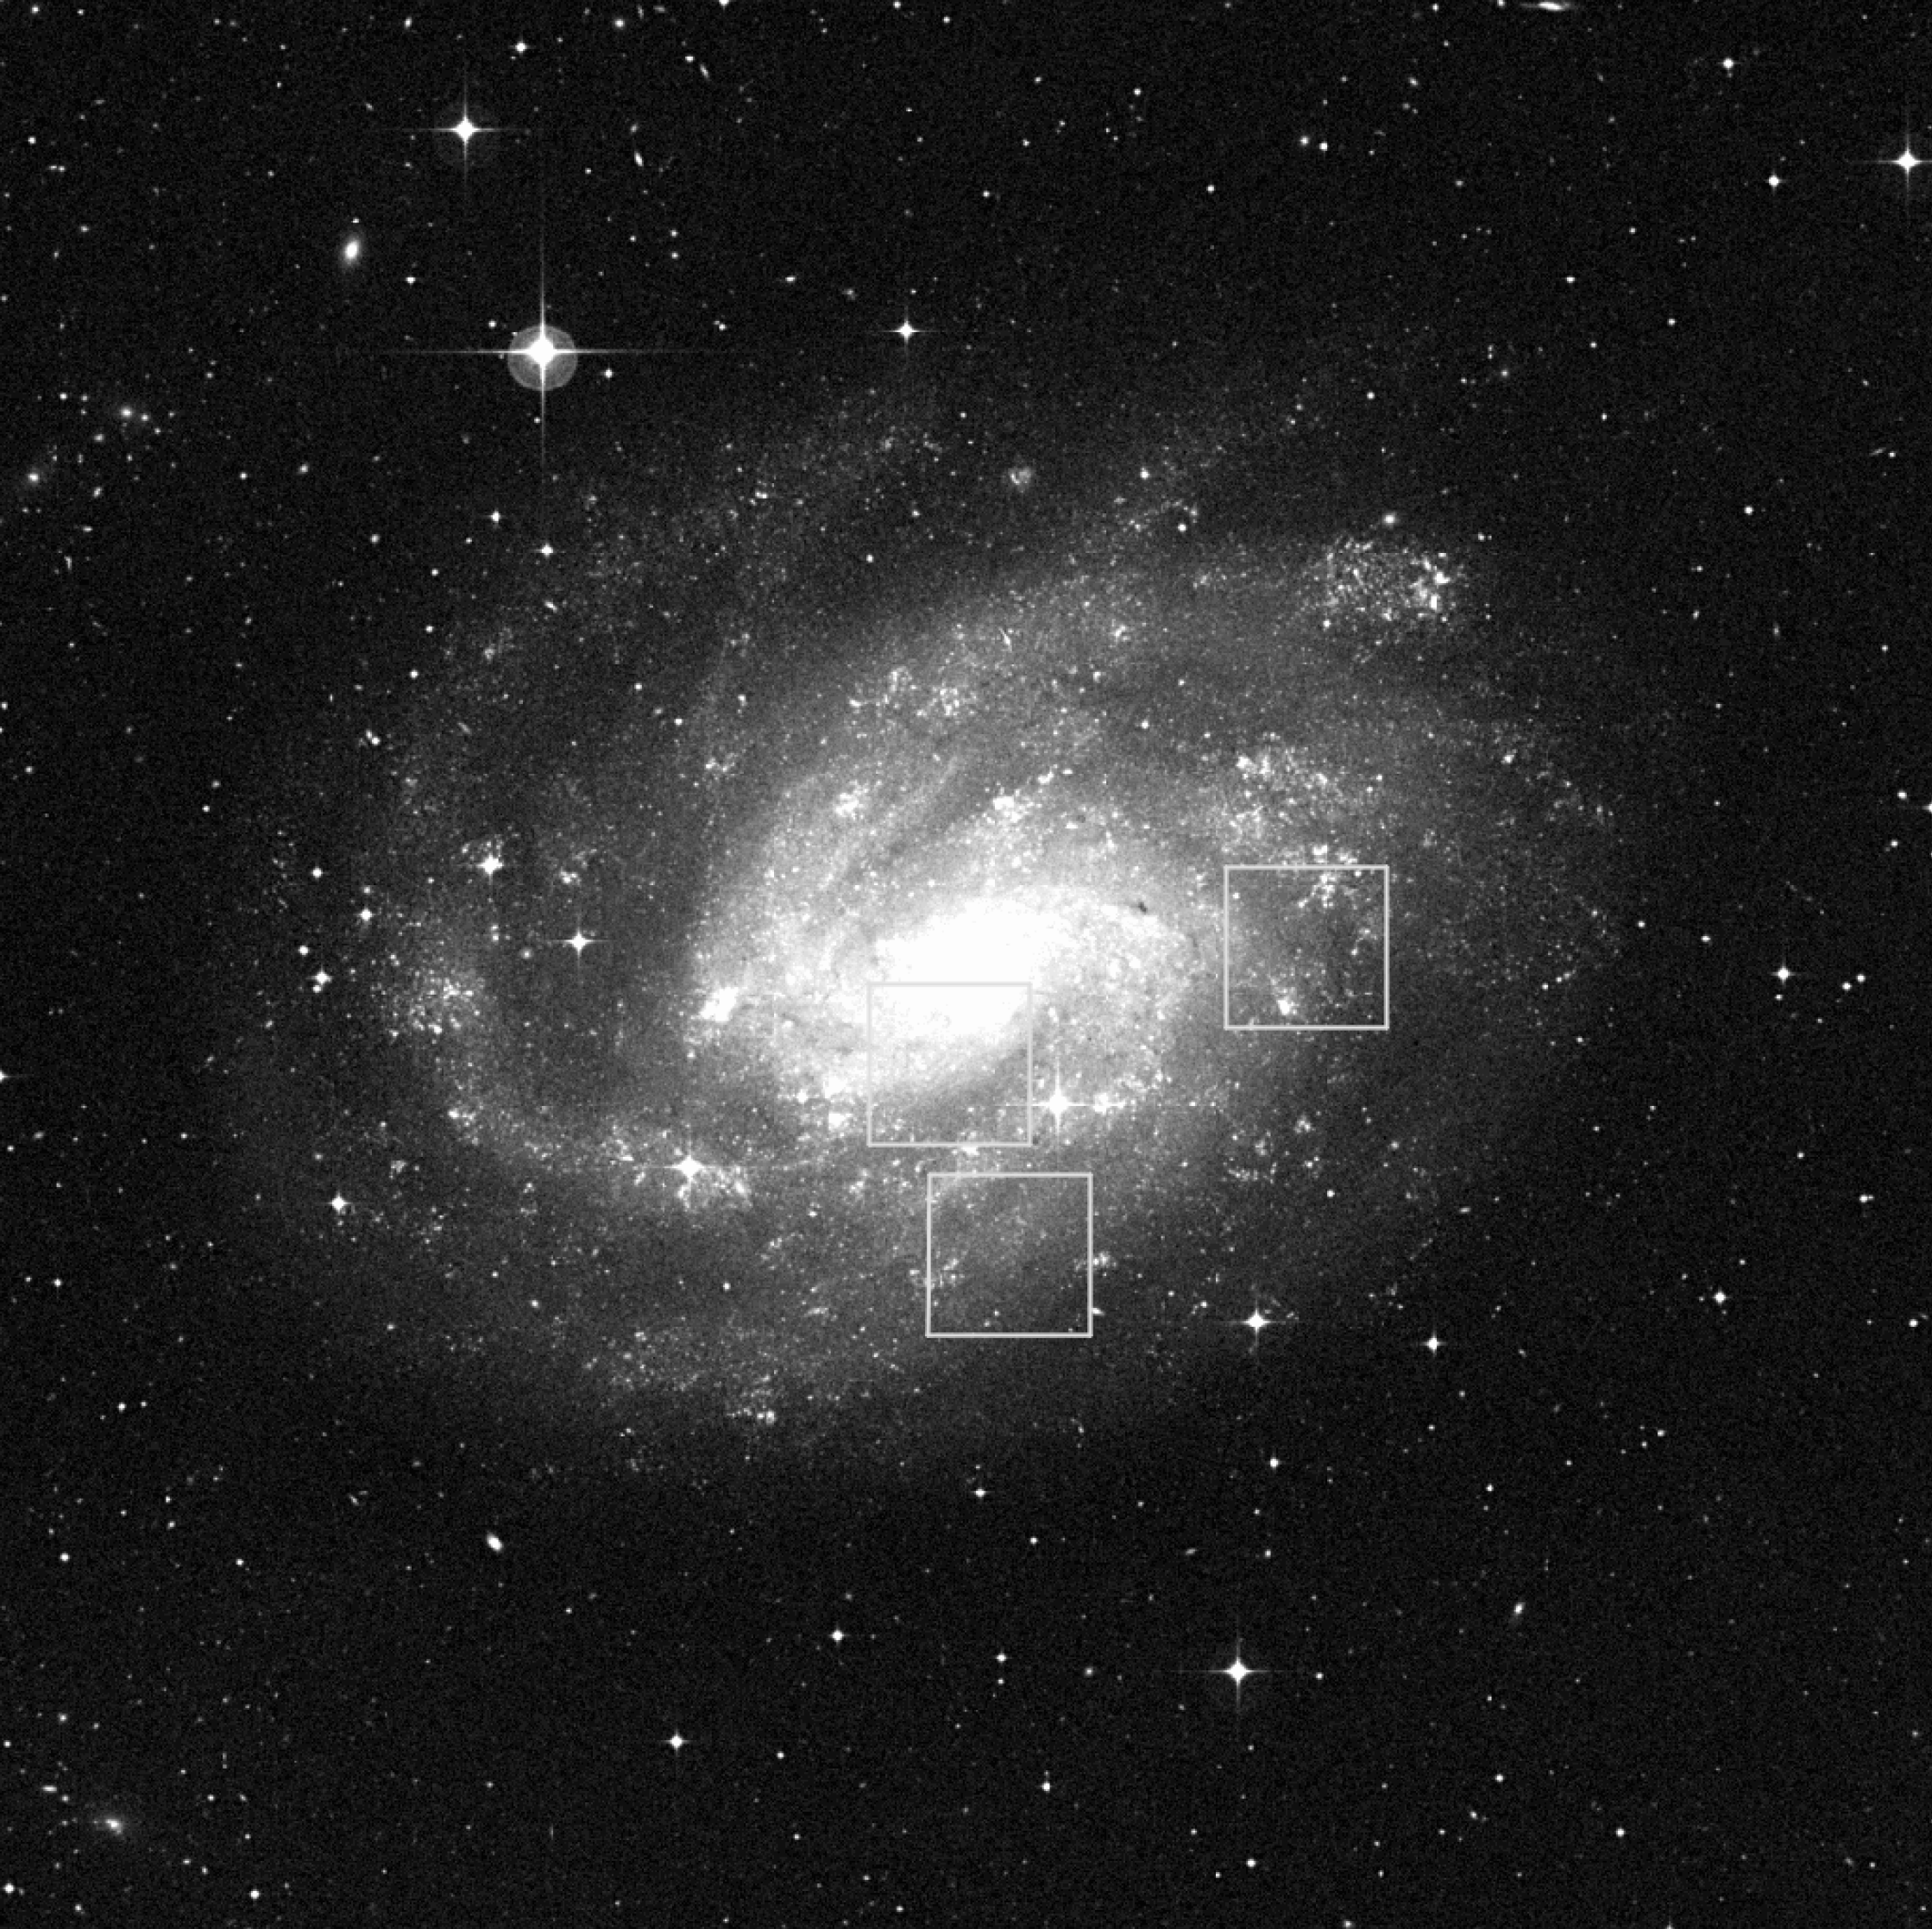

Observed fields in NGC 300

Location of the three fields in the Sculptor spiral galaxy NGC 300 for which deep imaging in the near-infrared J and K filters was obtained with VLT/ISAAC. The fields contain together 16 Cepheids with periods from 6 to 83 days.

Credit: ESO